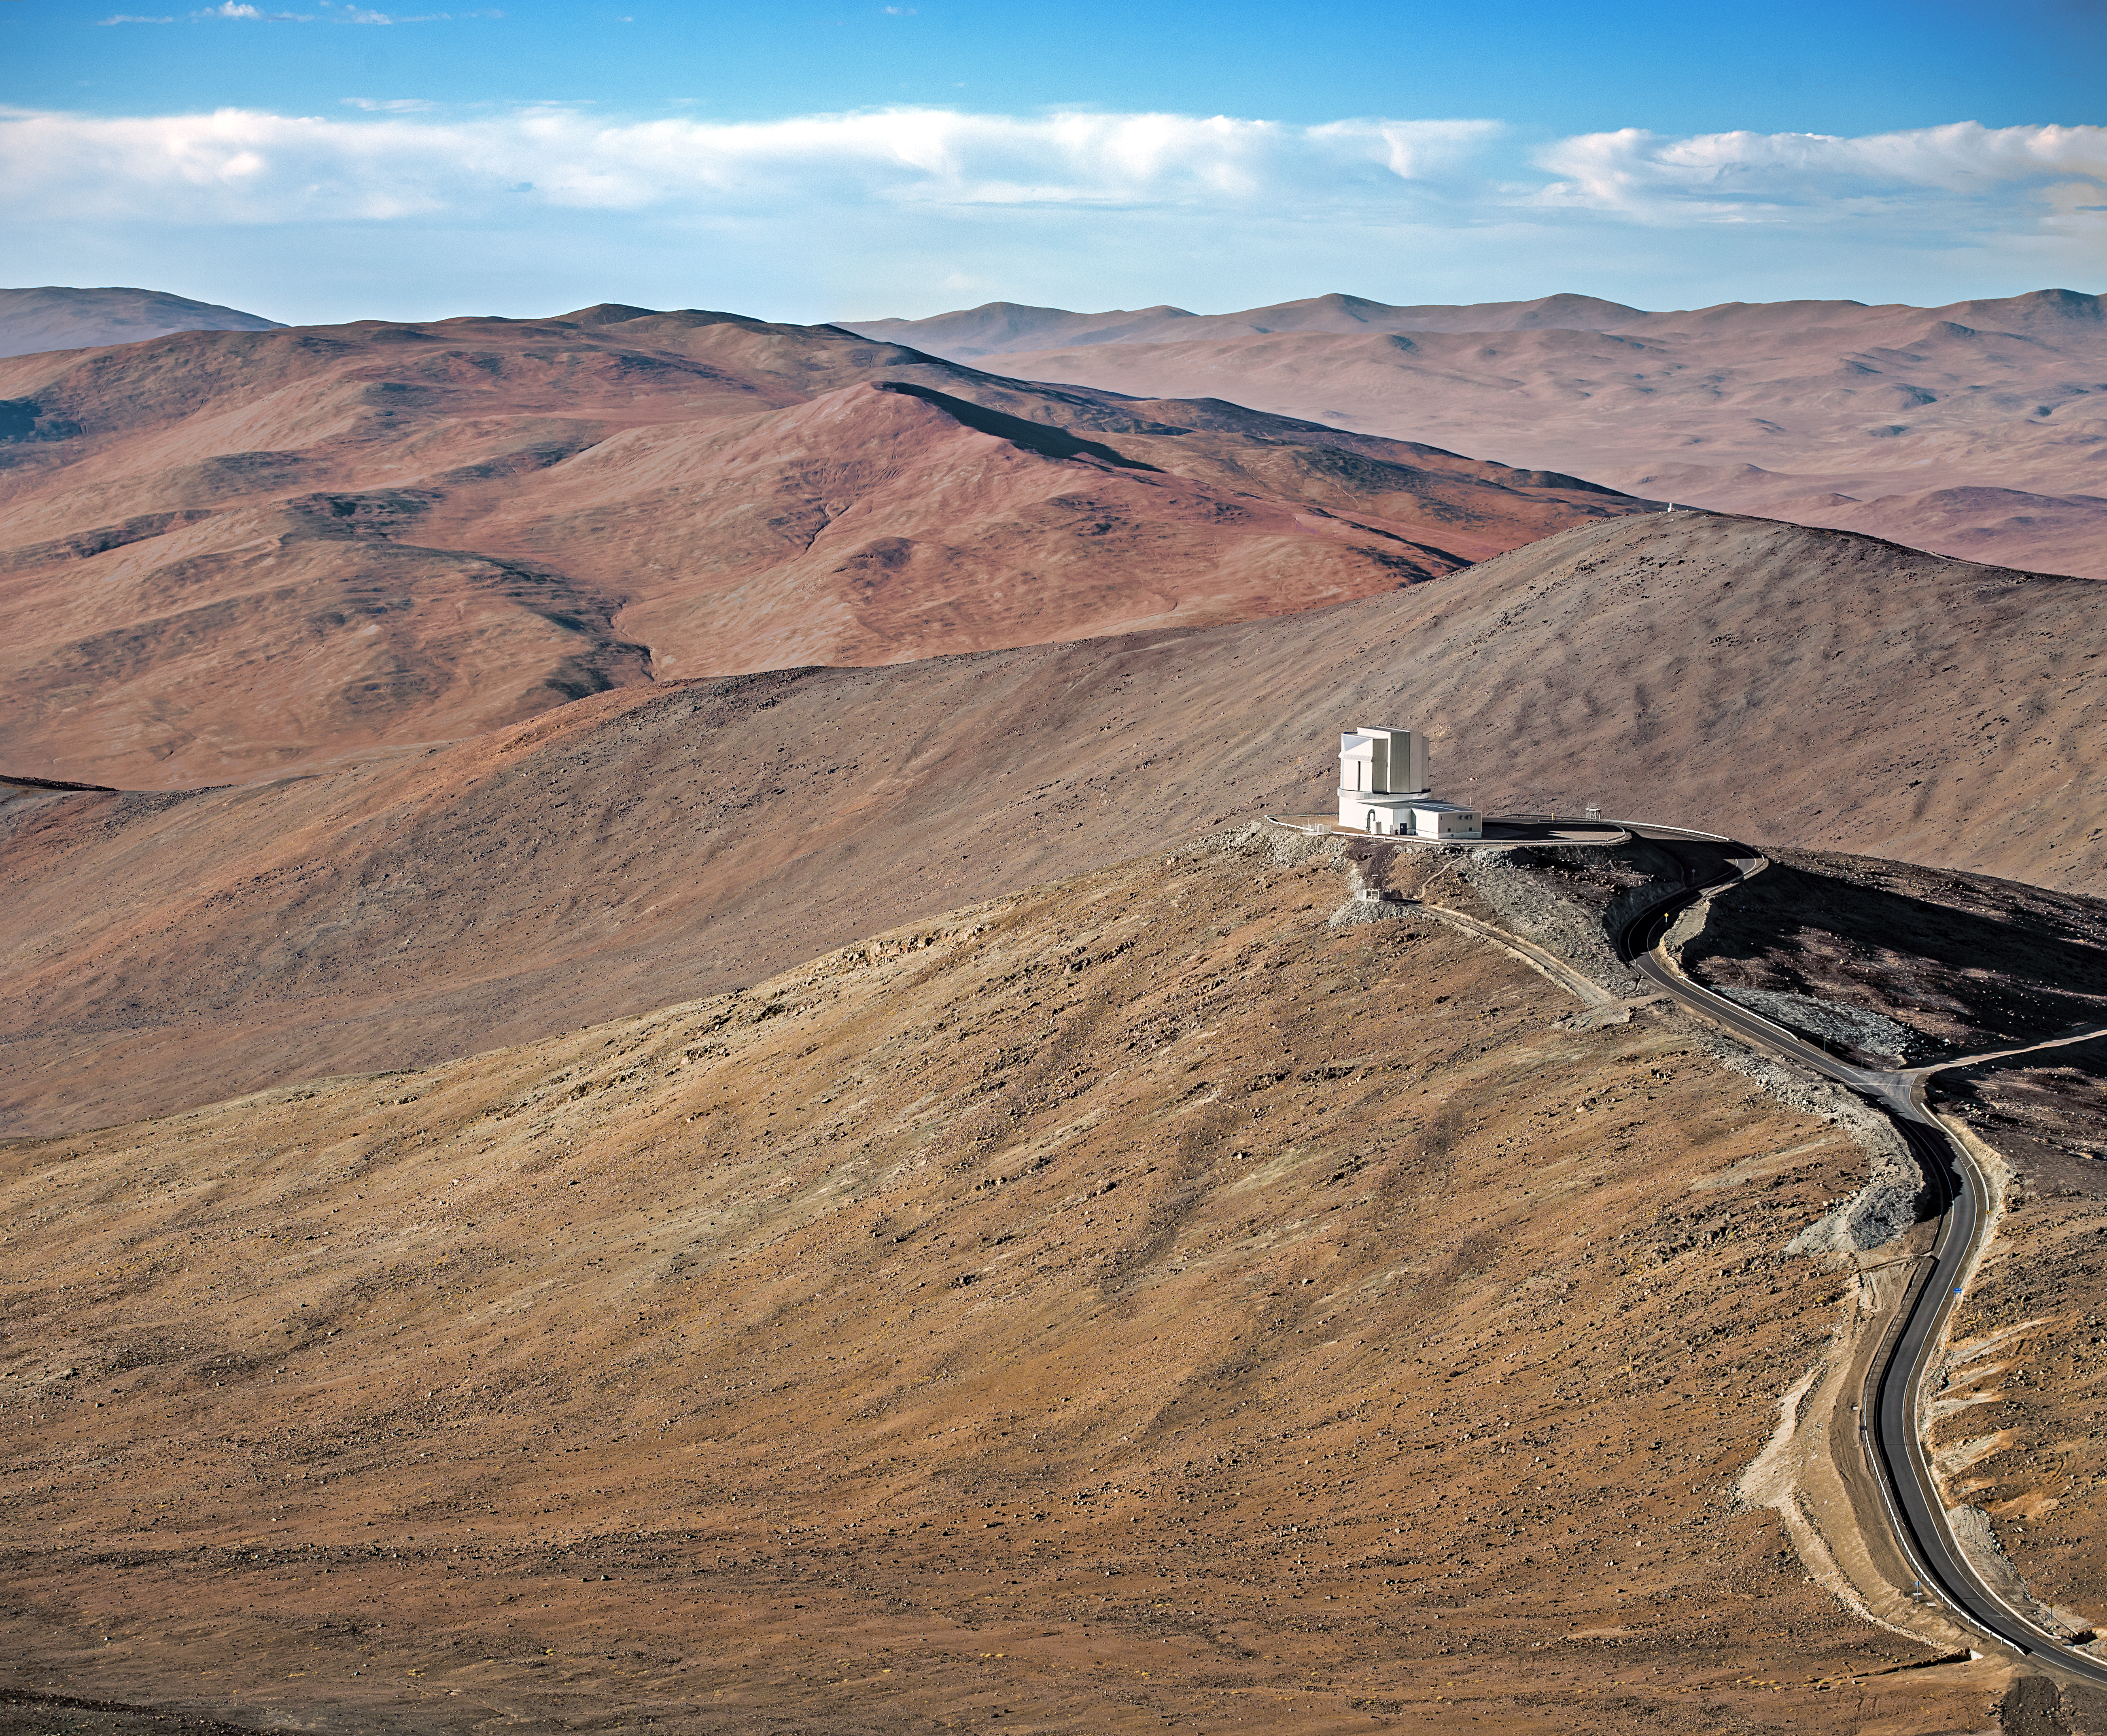

VISTA on the edge

Like an outpost at the end of the Earth, VISTA stands against the backdrop of the vast sprawl of the Atacama.

Credit: A. Tudorica/ESO